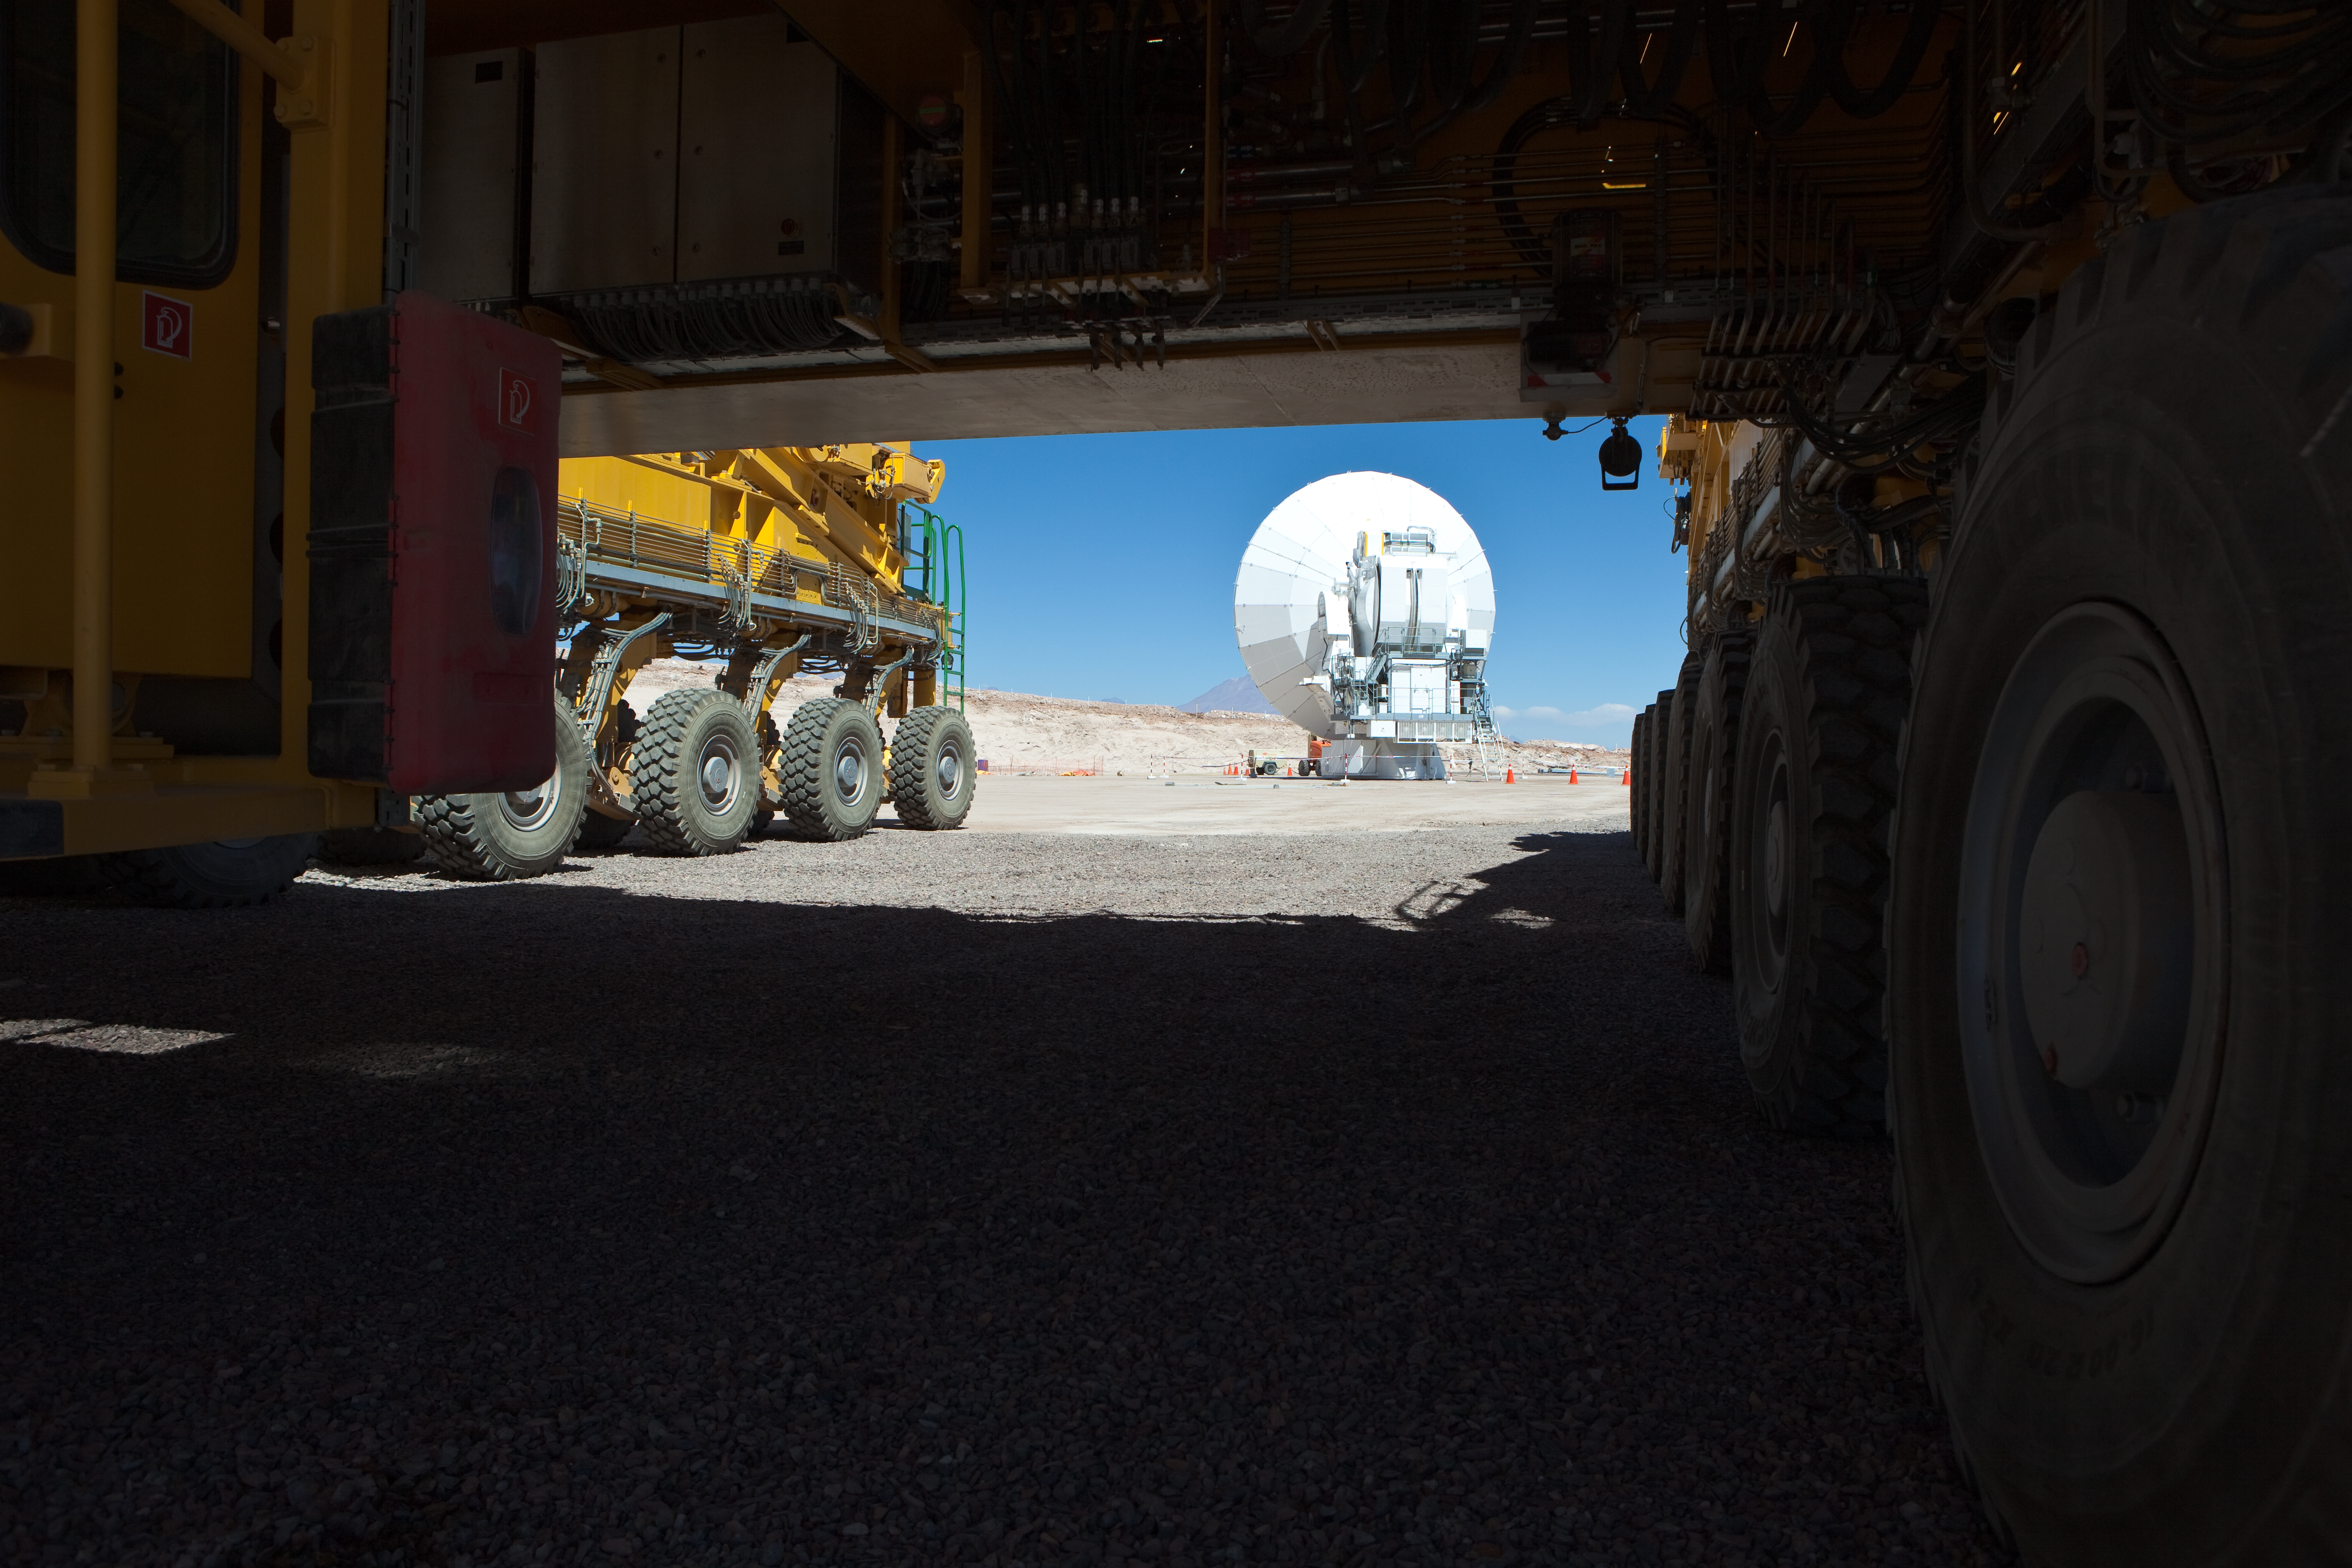

ALMA antenna and transporter

A view of the Japanese ALMA antenna and one of the ALMA transporters at the Operational Support Facility. Image taken in March 2009

Credit: ALMA (ESO/NAOJ/NRAO)